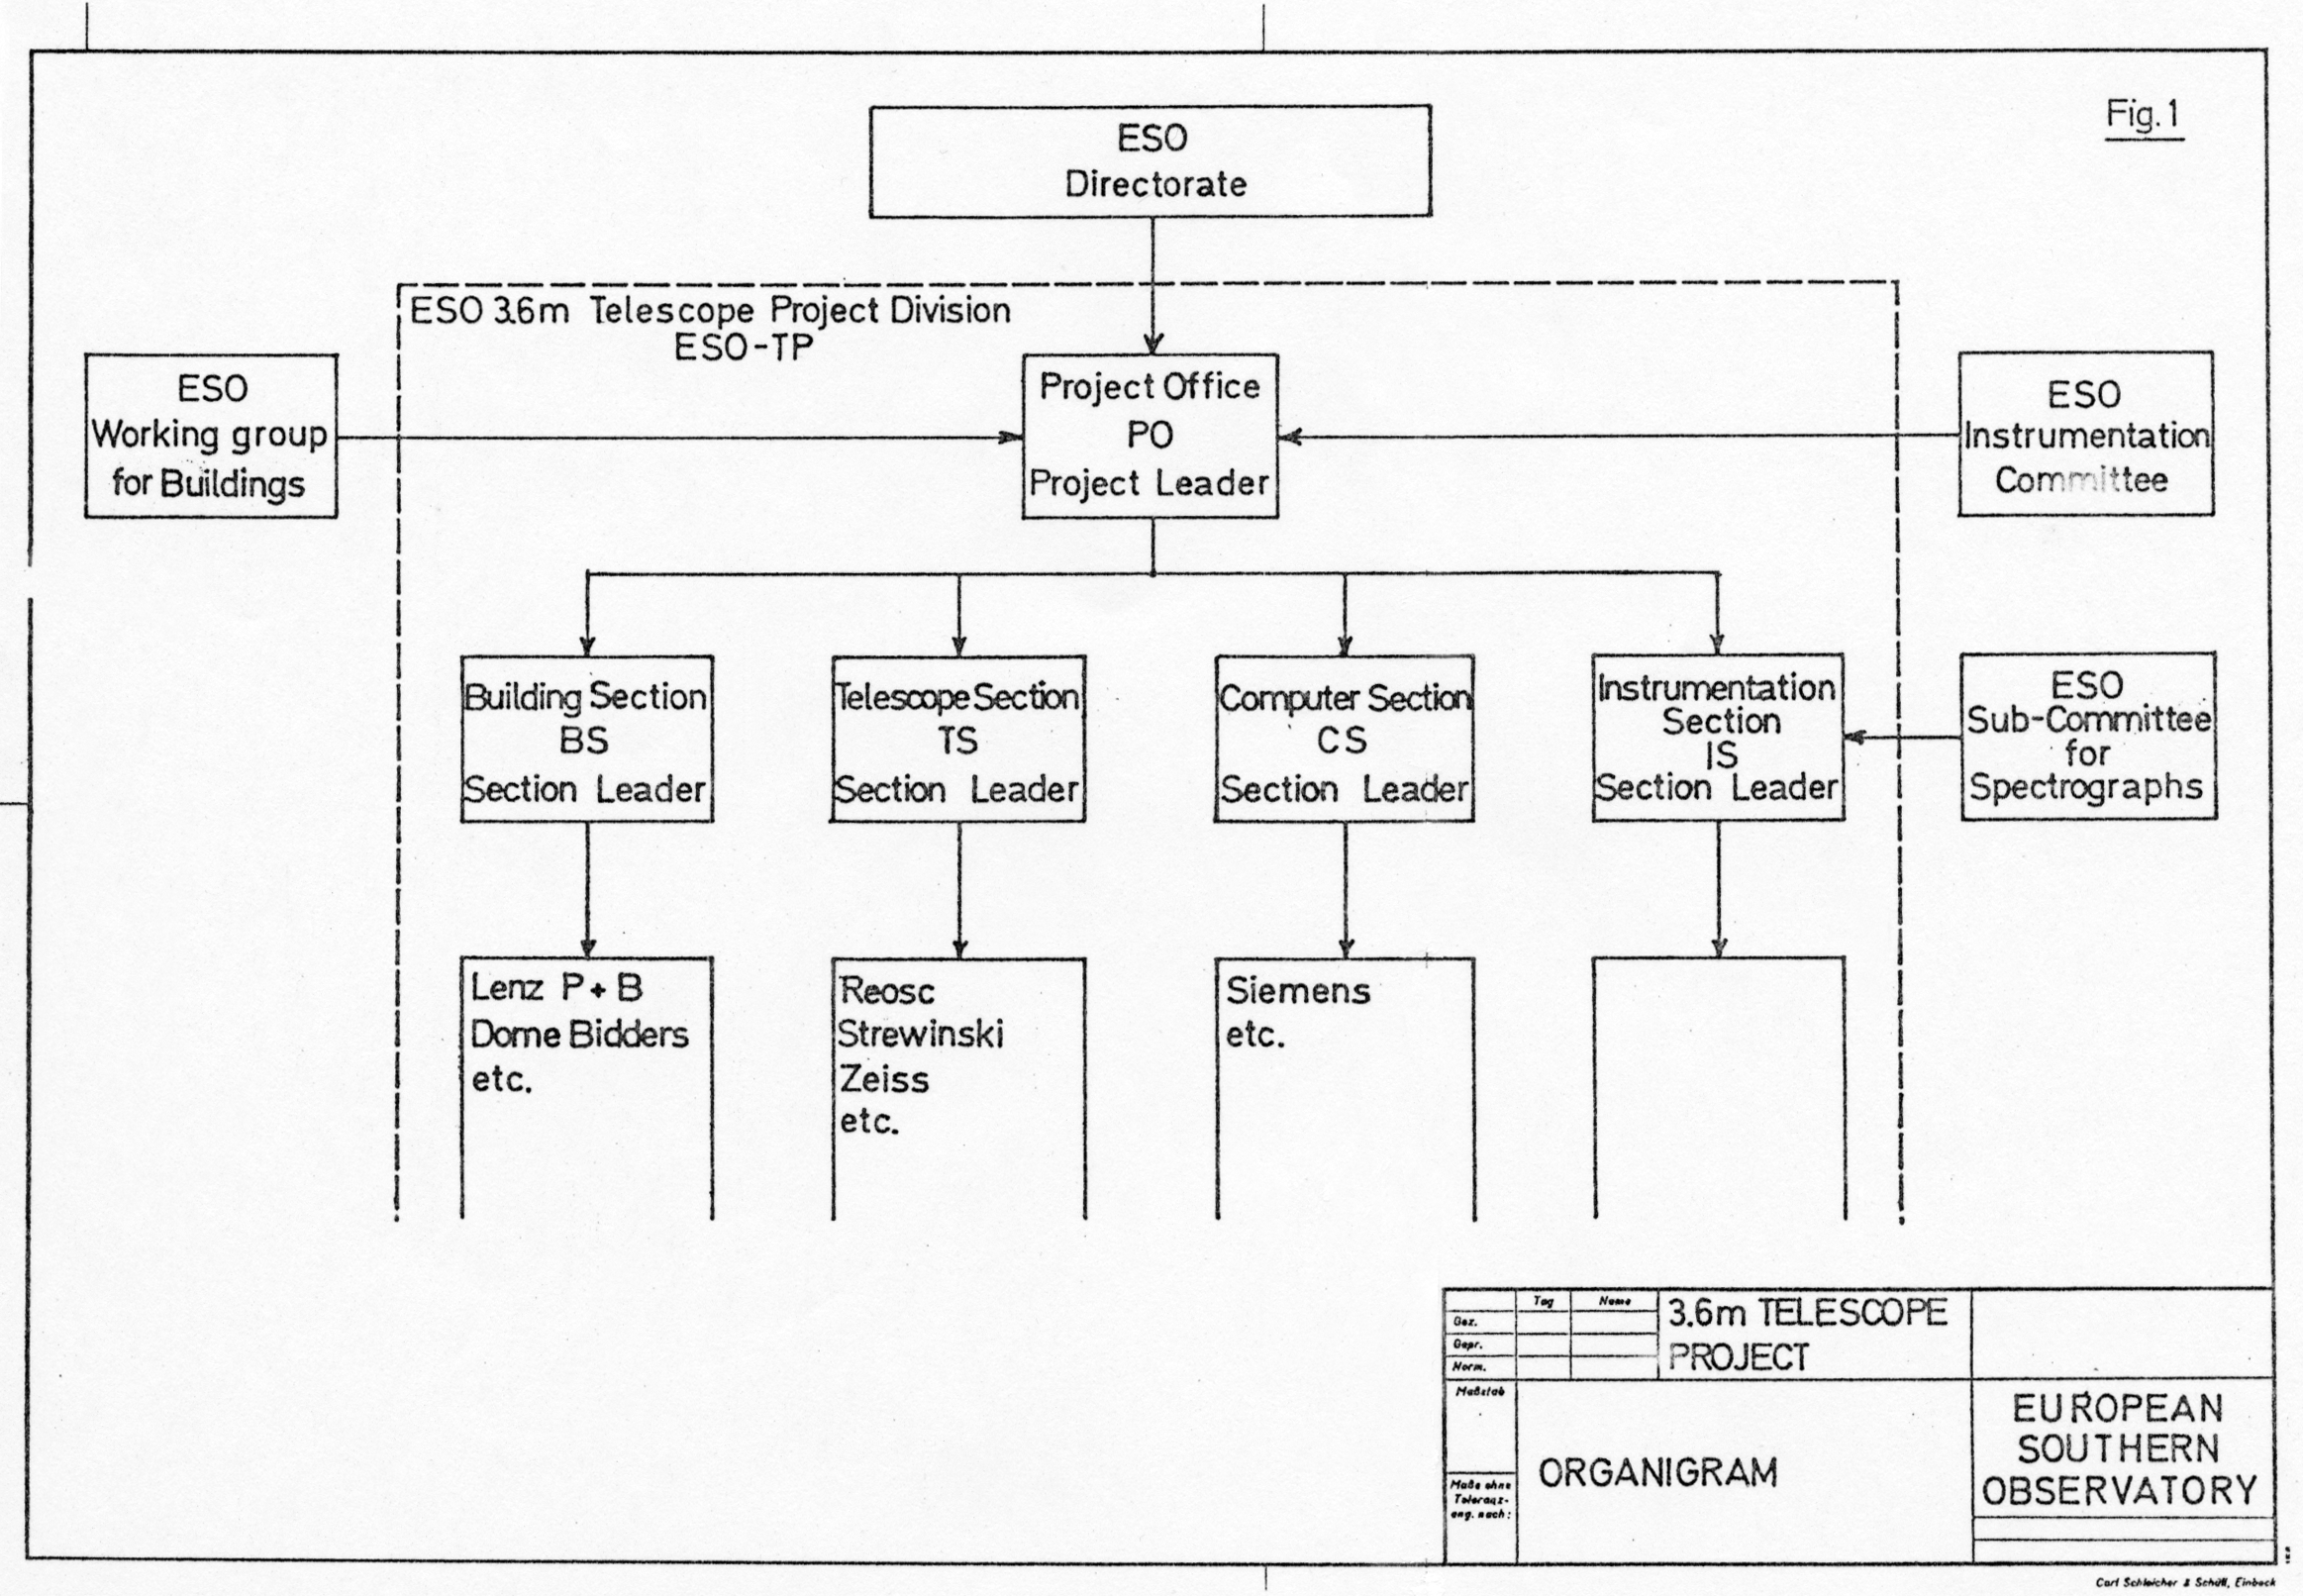

Proposed organigram for the ESO 3.6-metre telescope project

A proposal for the admistrative structure, submitted to Council in May 1970.

Credit: ESO